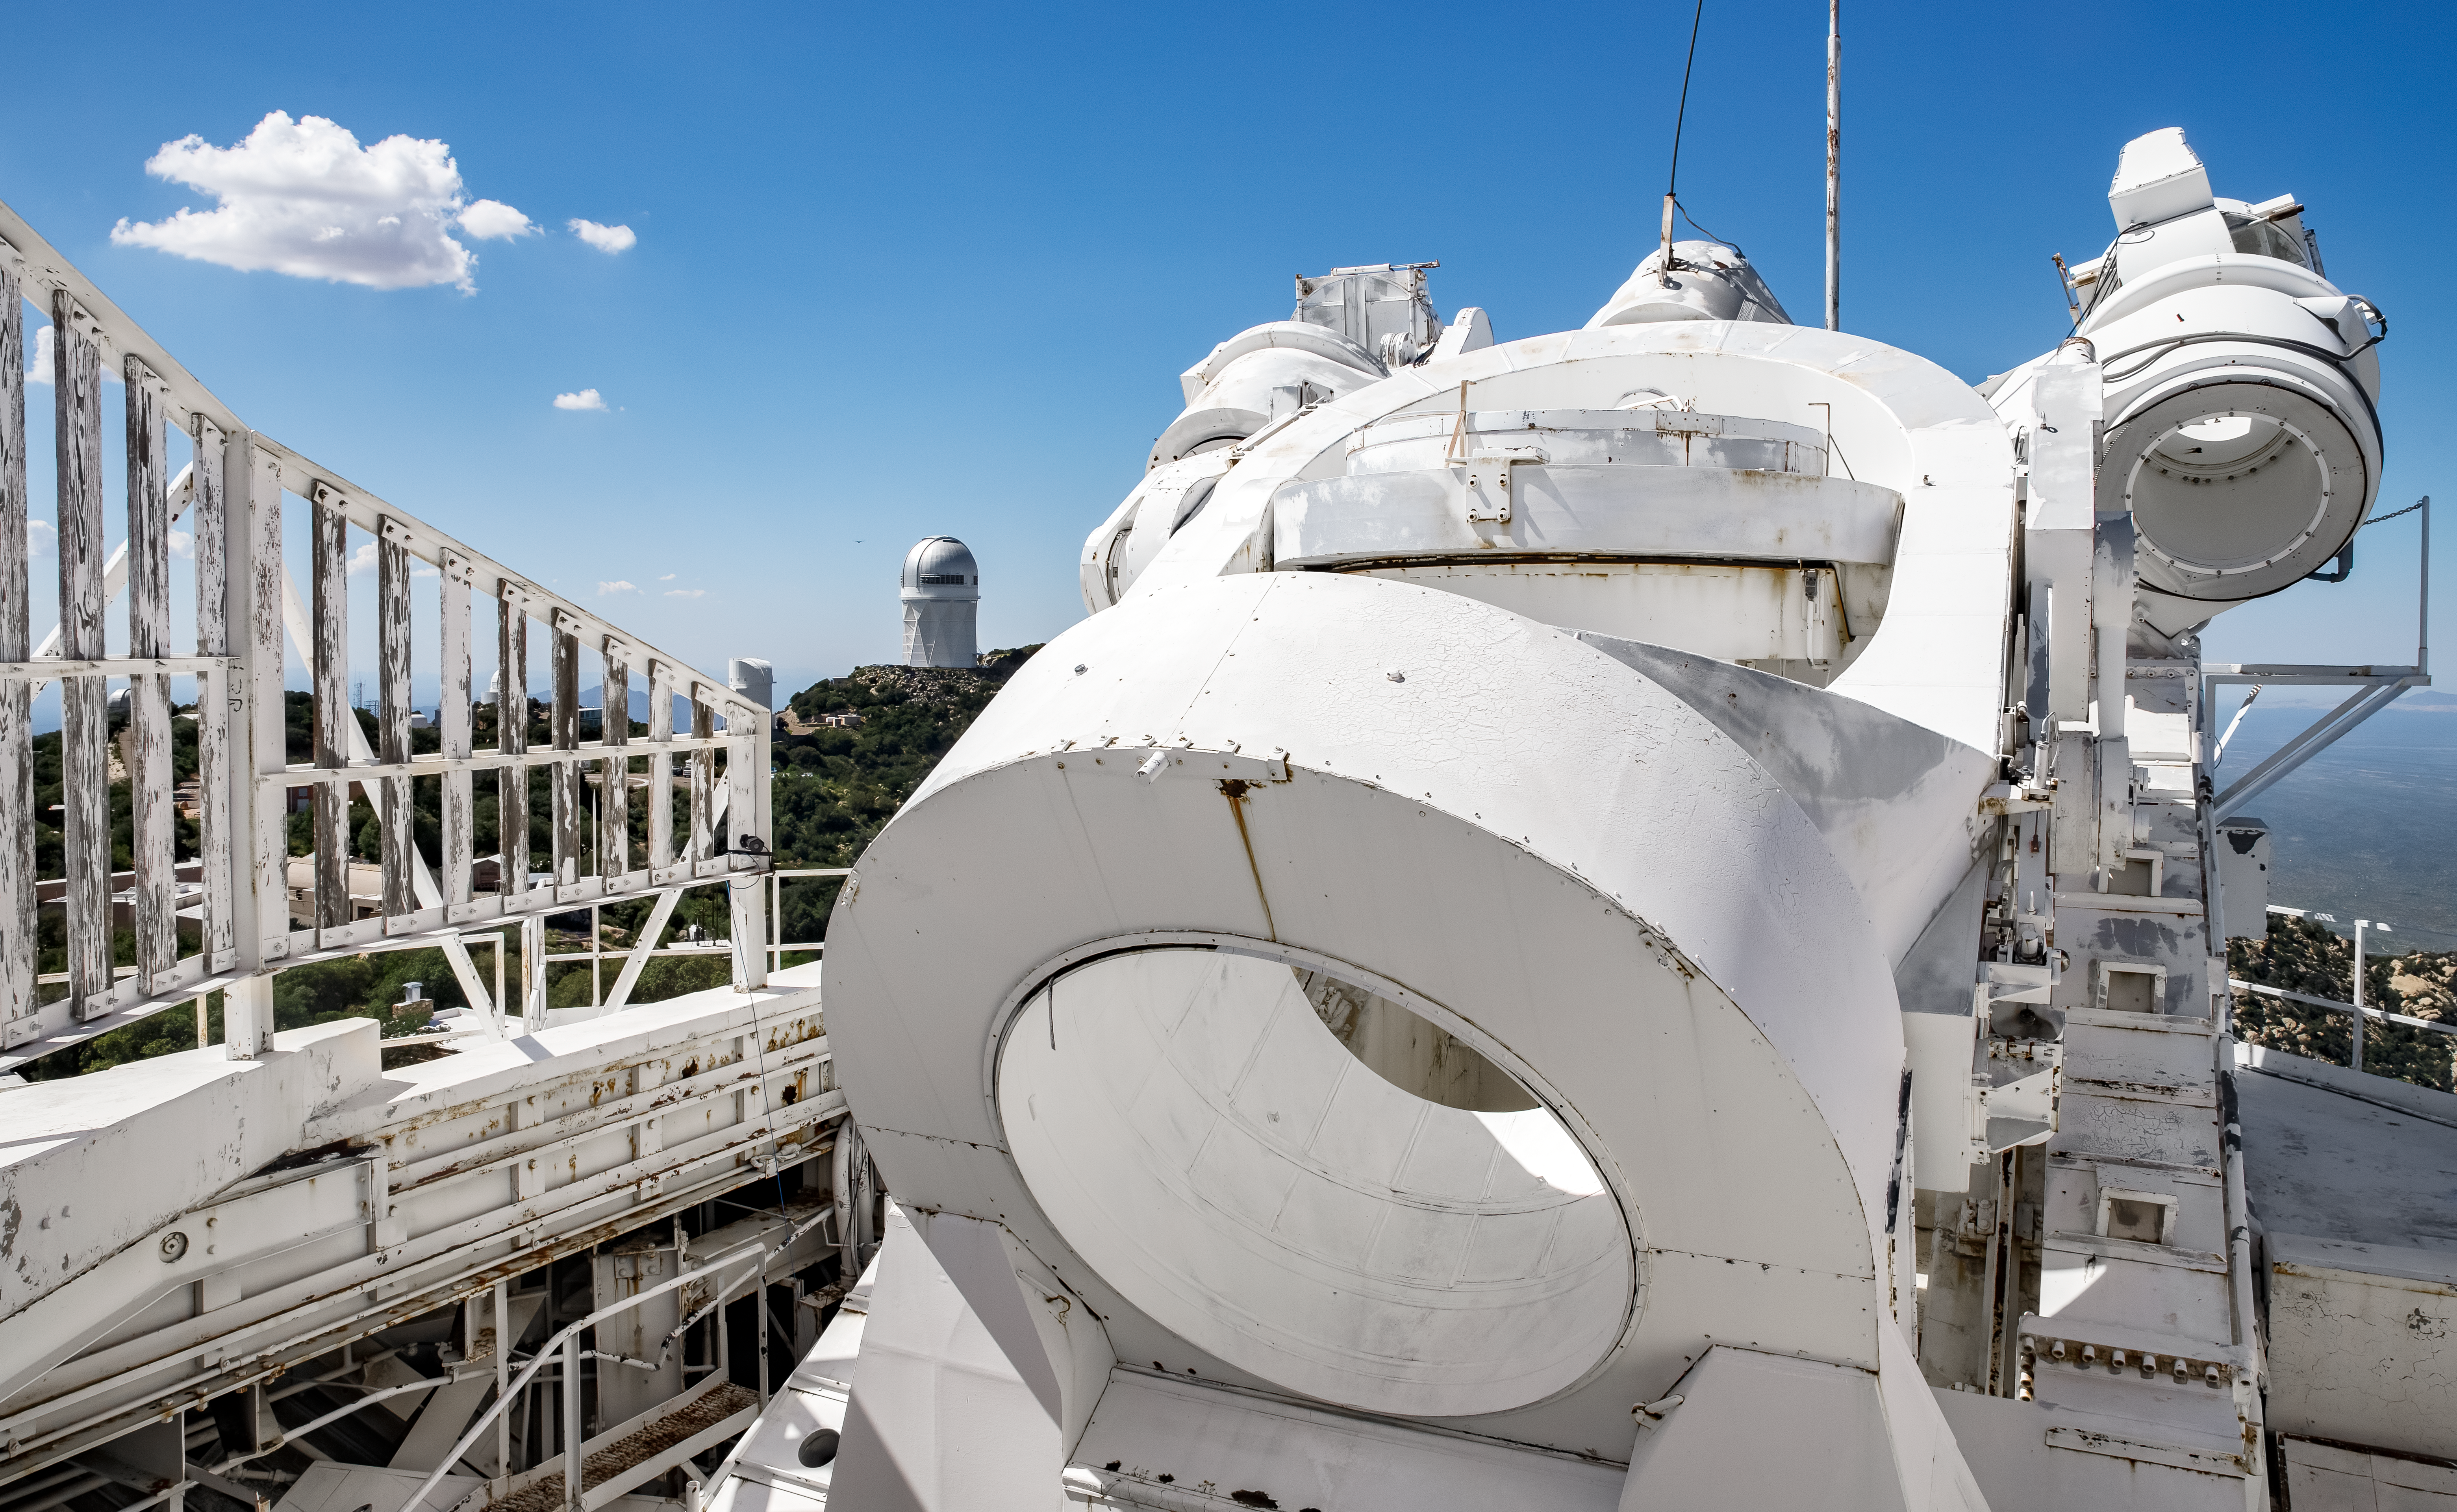

Top of the McMath-Pierce Solar Telescope.

The heliostat of the McMath-Pierce Solar Telescope at Kitt Peak National Observatory (KPNO), a Program of NSF NOIRLab. The heliostat has a 2.03-meter (80-inch) mirror that reflects sunlight into the optical path of the telescope. The McMath-Pierce Solar Telescope was the largest solar telescope in the world upon its completion in 1962, a title it held until the first light of the National Solar Observatory’s Daniel K. Inouye Solar Telescope in December 2019. The interior of the McMath-Pierce Solar Telescope is currently being renovated to become the Windows on the Universe Center for Astronomy Outreach.

Credit: KPNO/NOIRLab/NSF/AURA/D. Salman